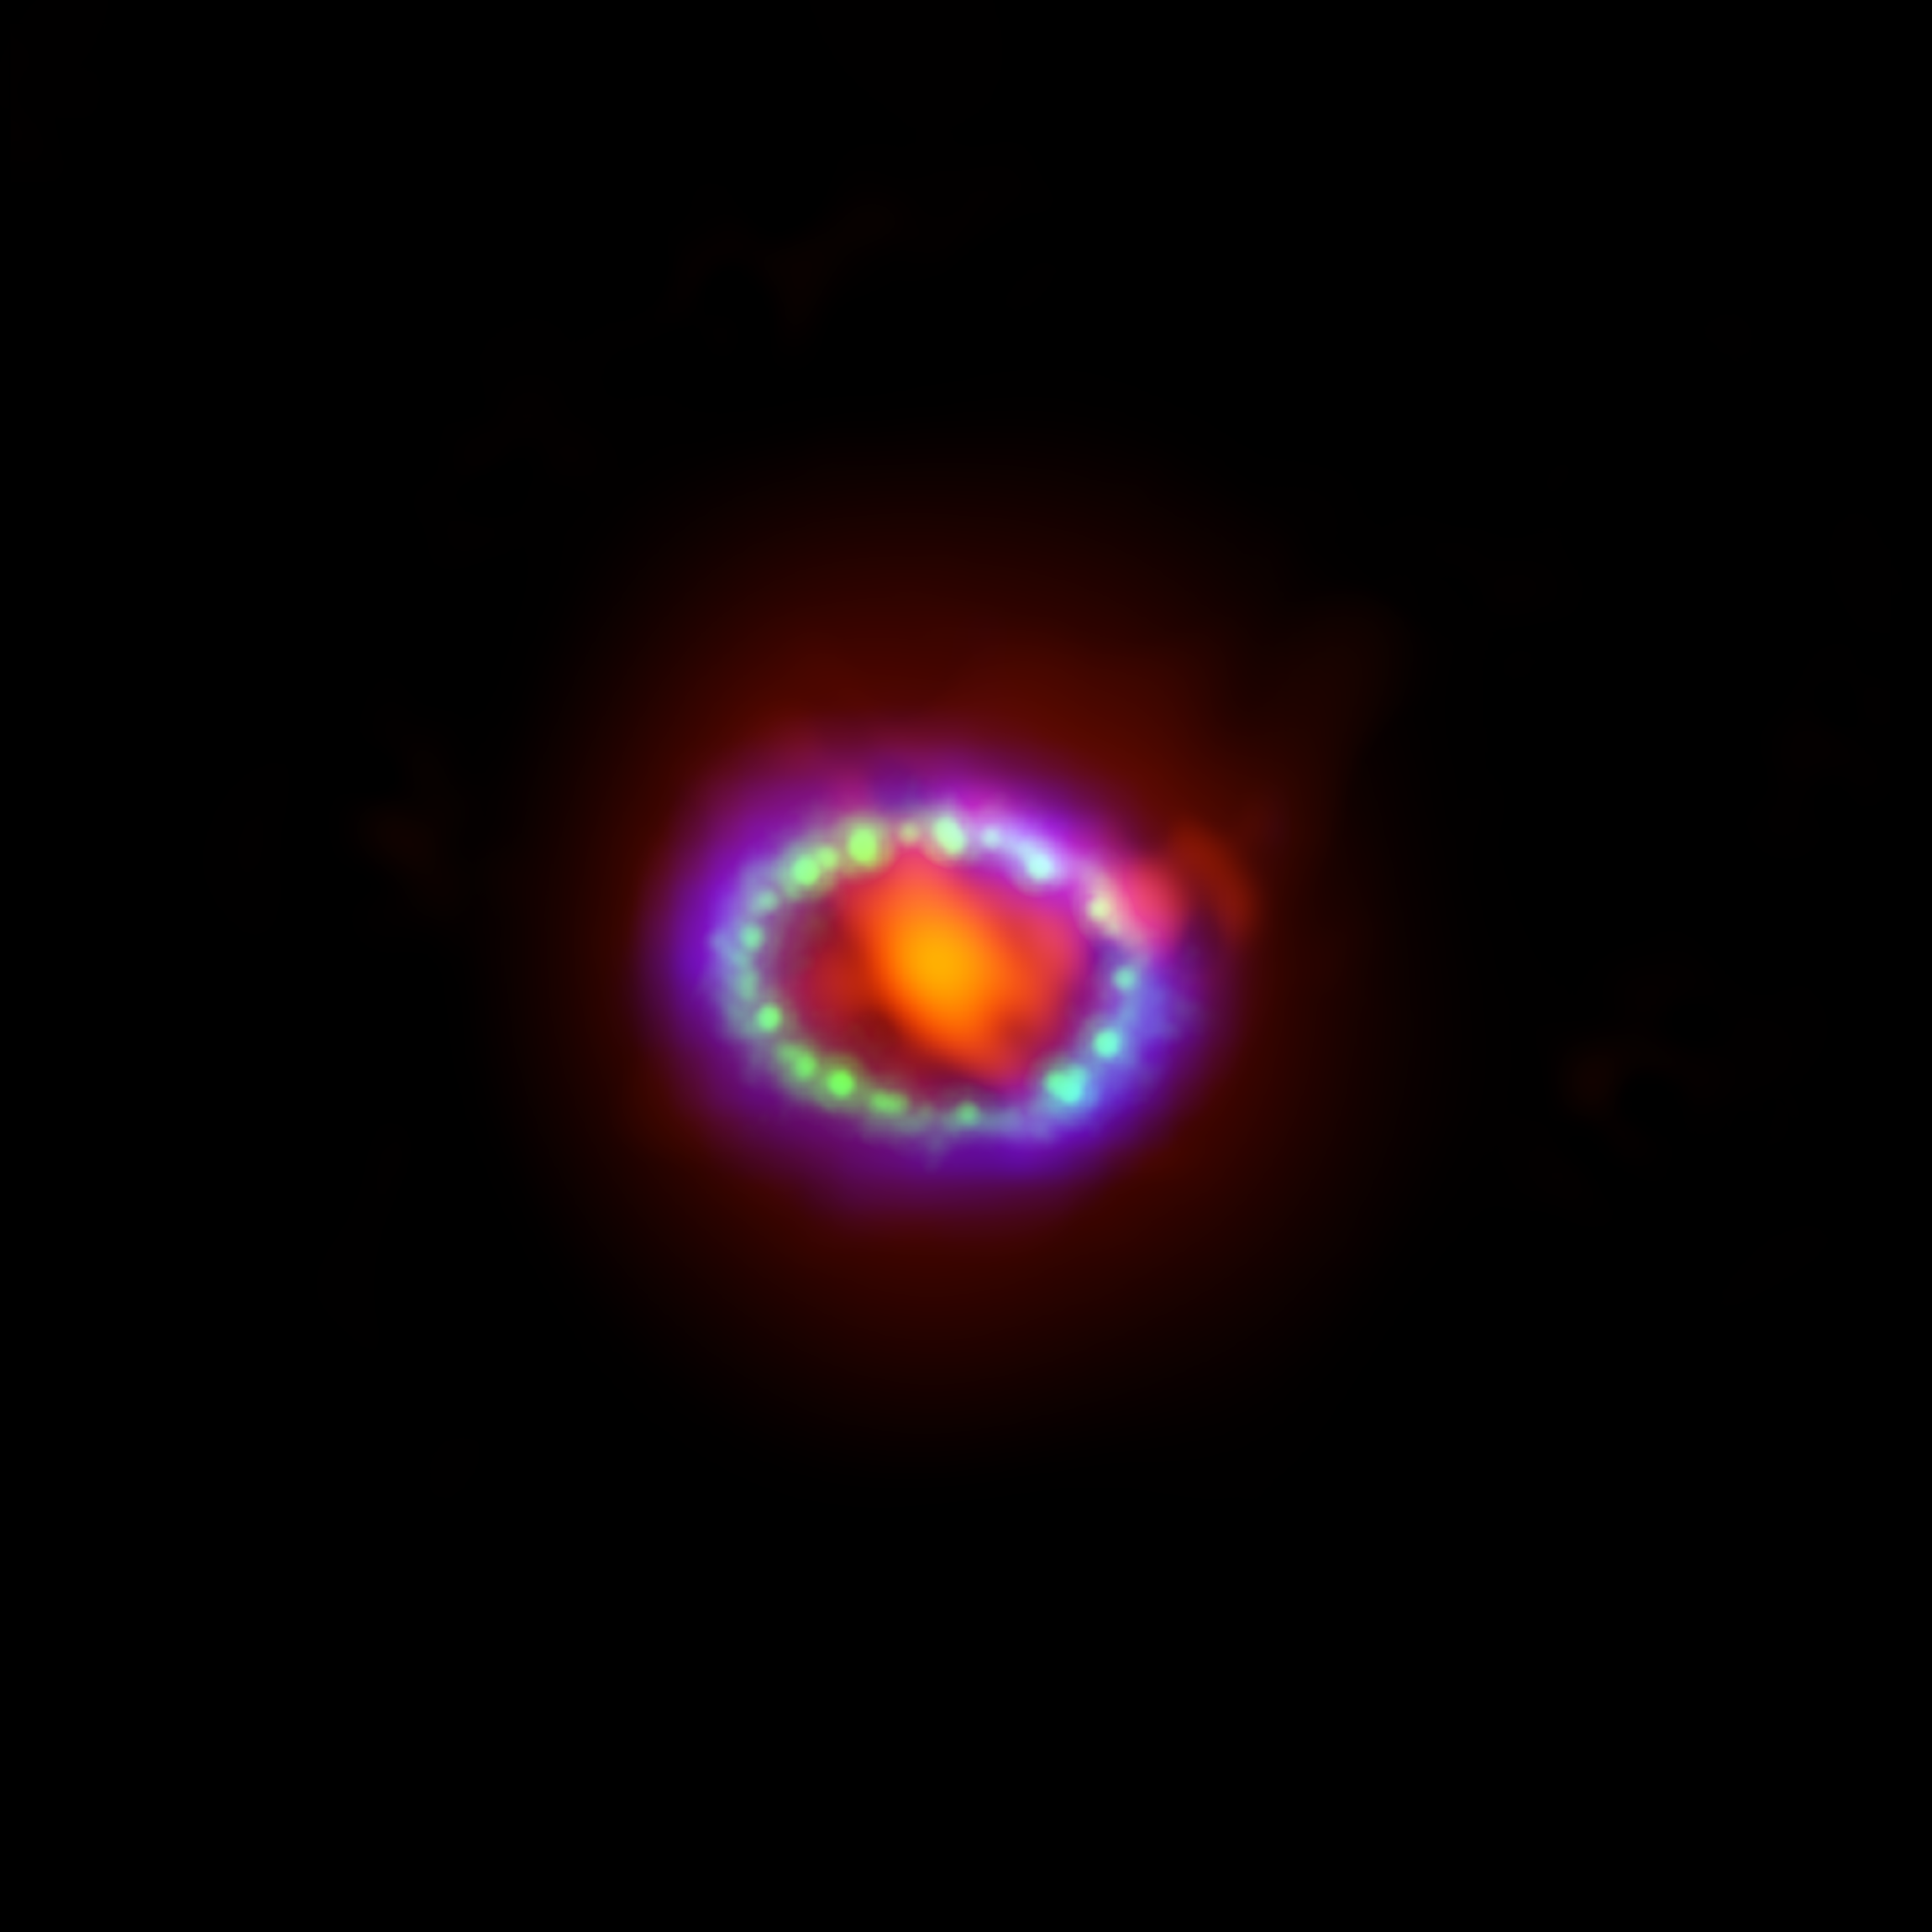

ALMA Observes Supernova 1987A

Composite image of supernova 1987A. ALMA data (red) shows newly formed dust in the center of the remnant. HST (green) and Chandra (blue) show the expanding shockwave.

Credit: R. Indebetouw et. al, A. Angelich (NRAO/AUI/NSF); NASA/STScI/CfA/R. Kirshner; NASA/CXC/SAO/PSU/D. Burrows et al.